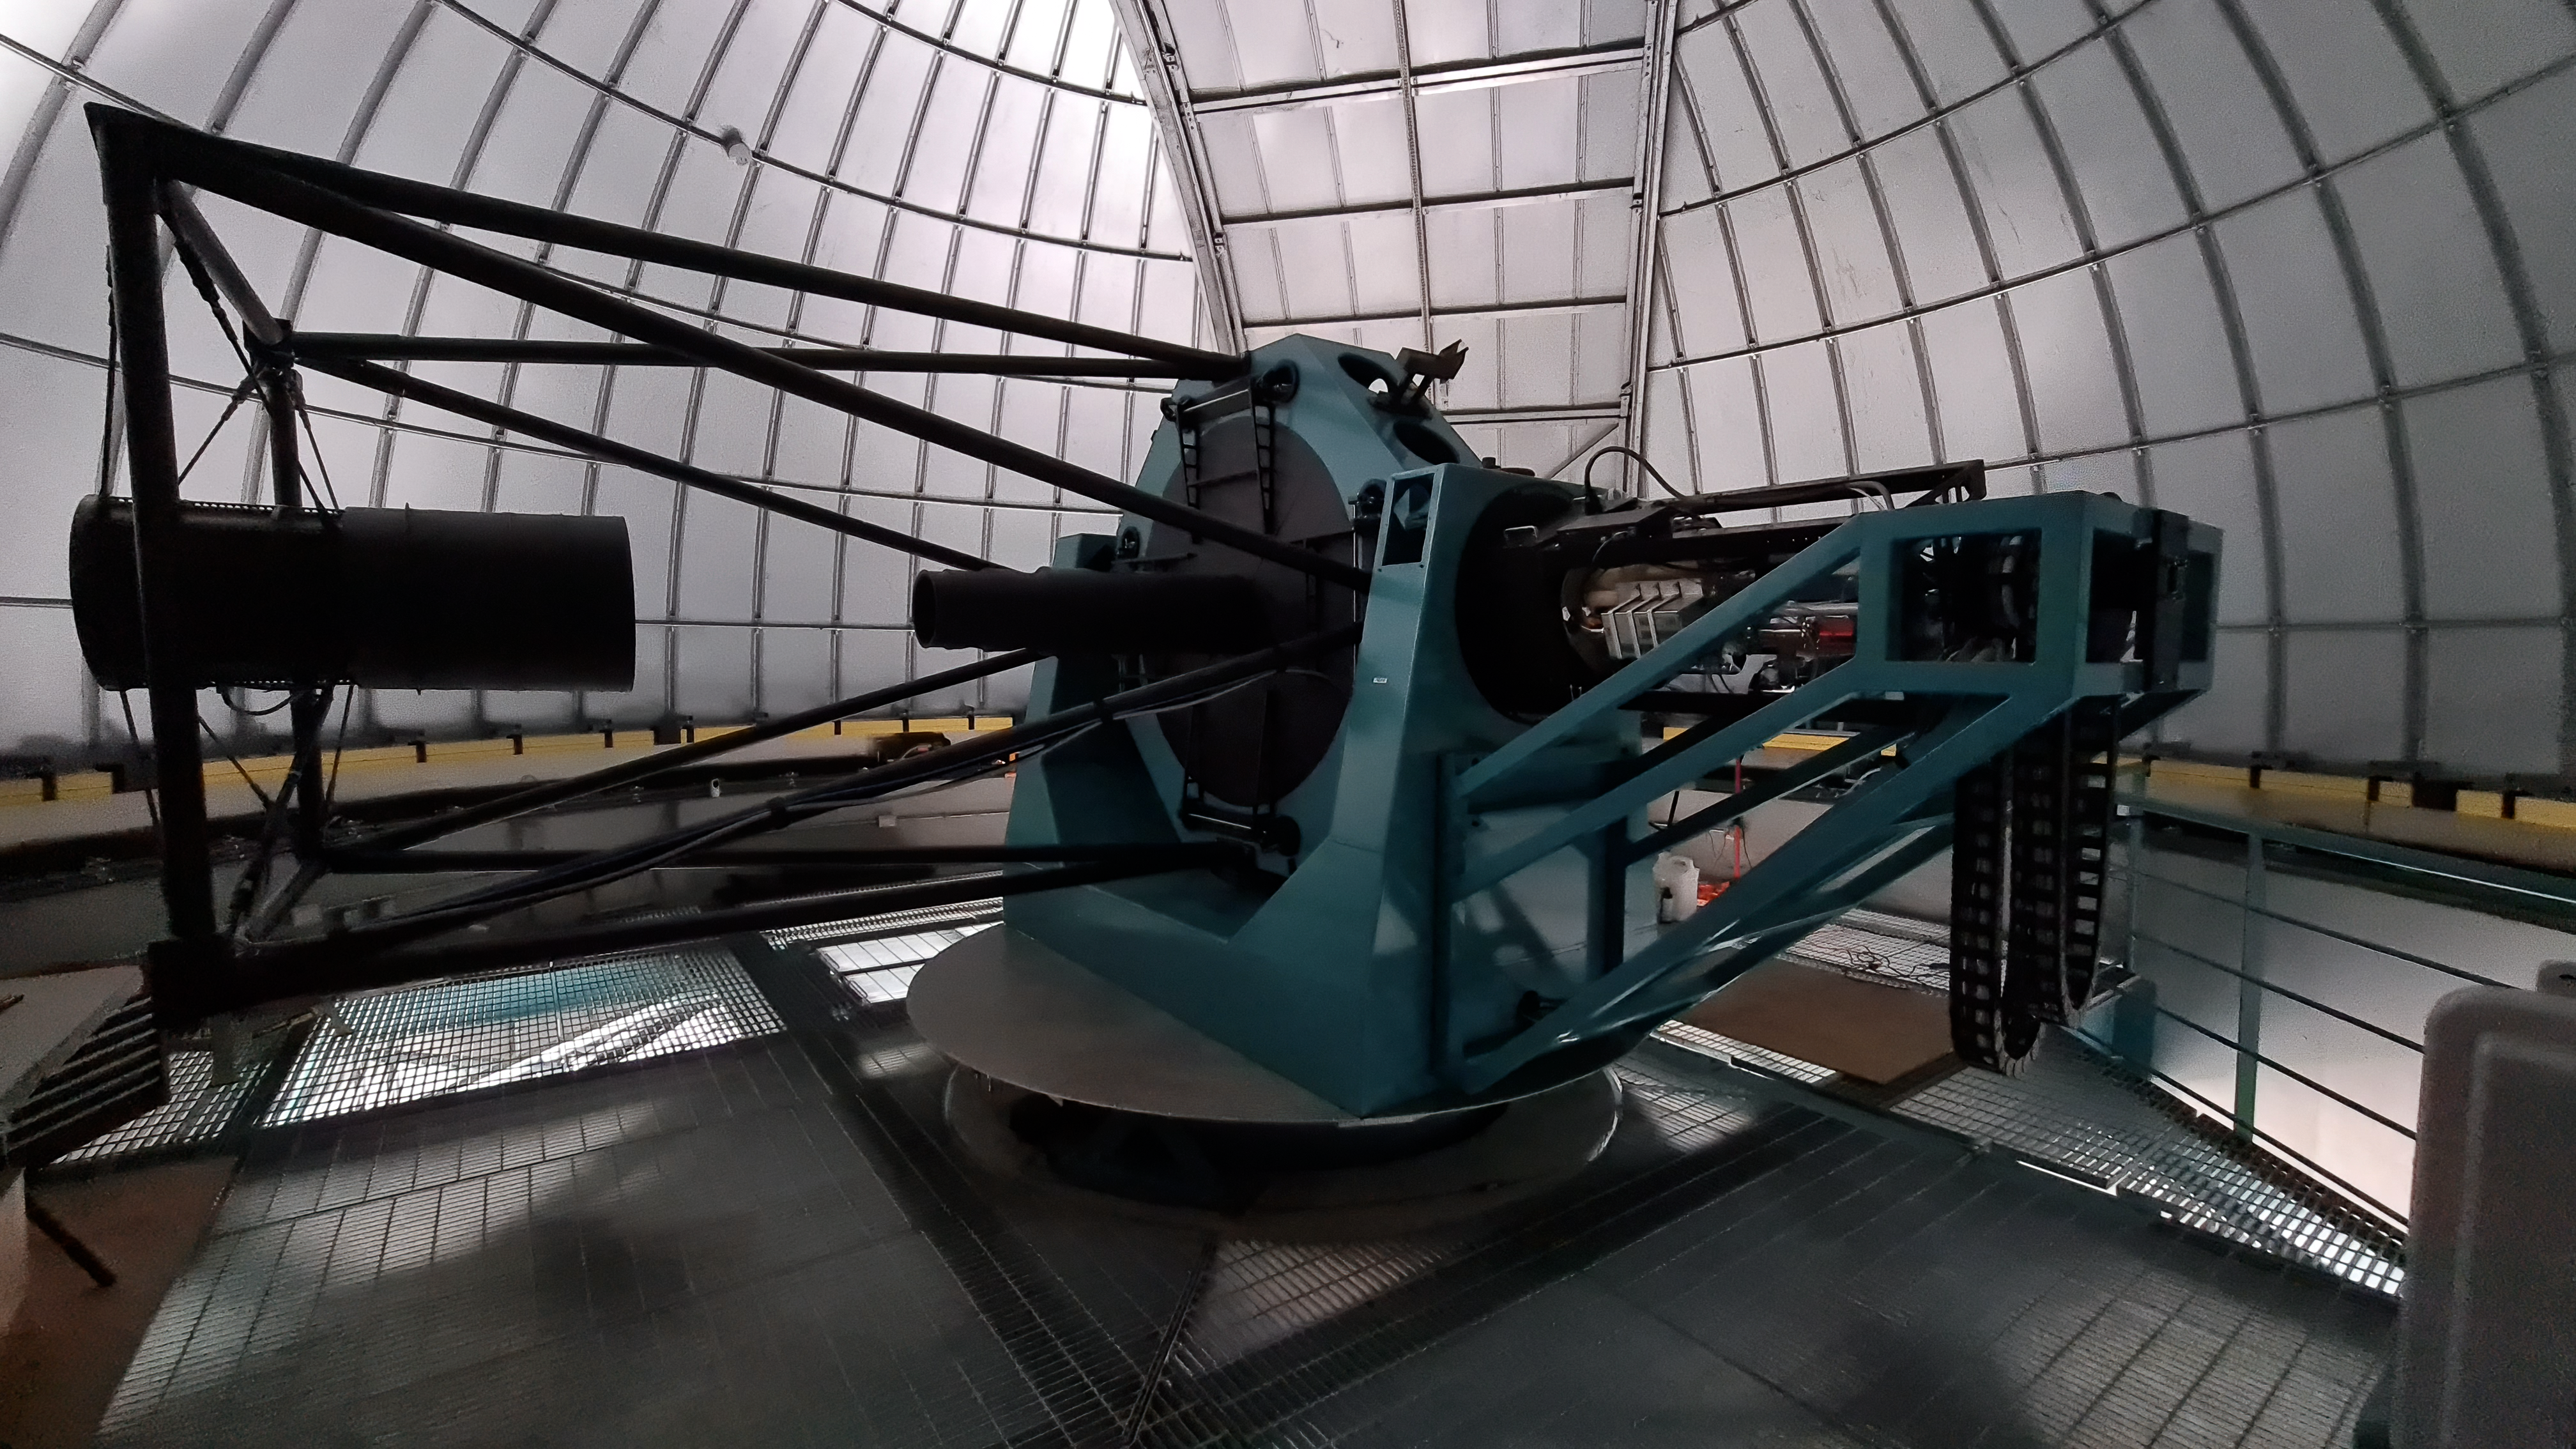

Rubin Summit Facility Inspection

An inspection of the summit facility and equipment was performed on August 28, after some bad weather moved through the area. In general the facilities including TMA, Dome, Power, Water lines, Casino (cafeteria), Warehouse, (M1M3), etc, are in good condition. Here the Rubin Auxiliary Telescope is seen.

Credit: RubinObs/NOIRLab/SLAC/NSF/DOE/AURA